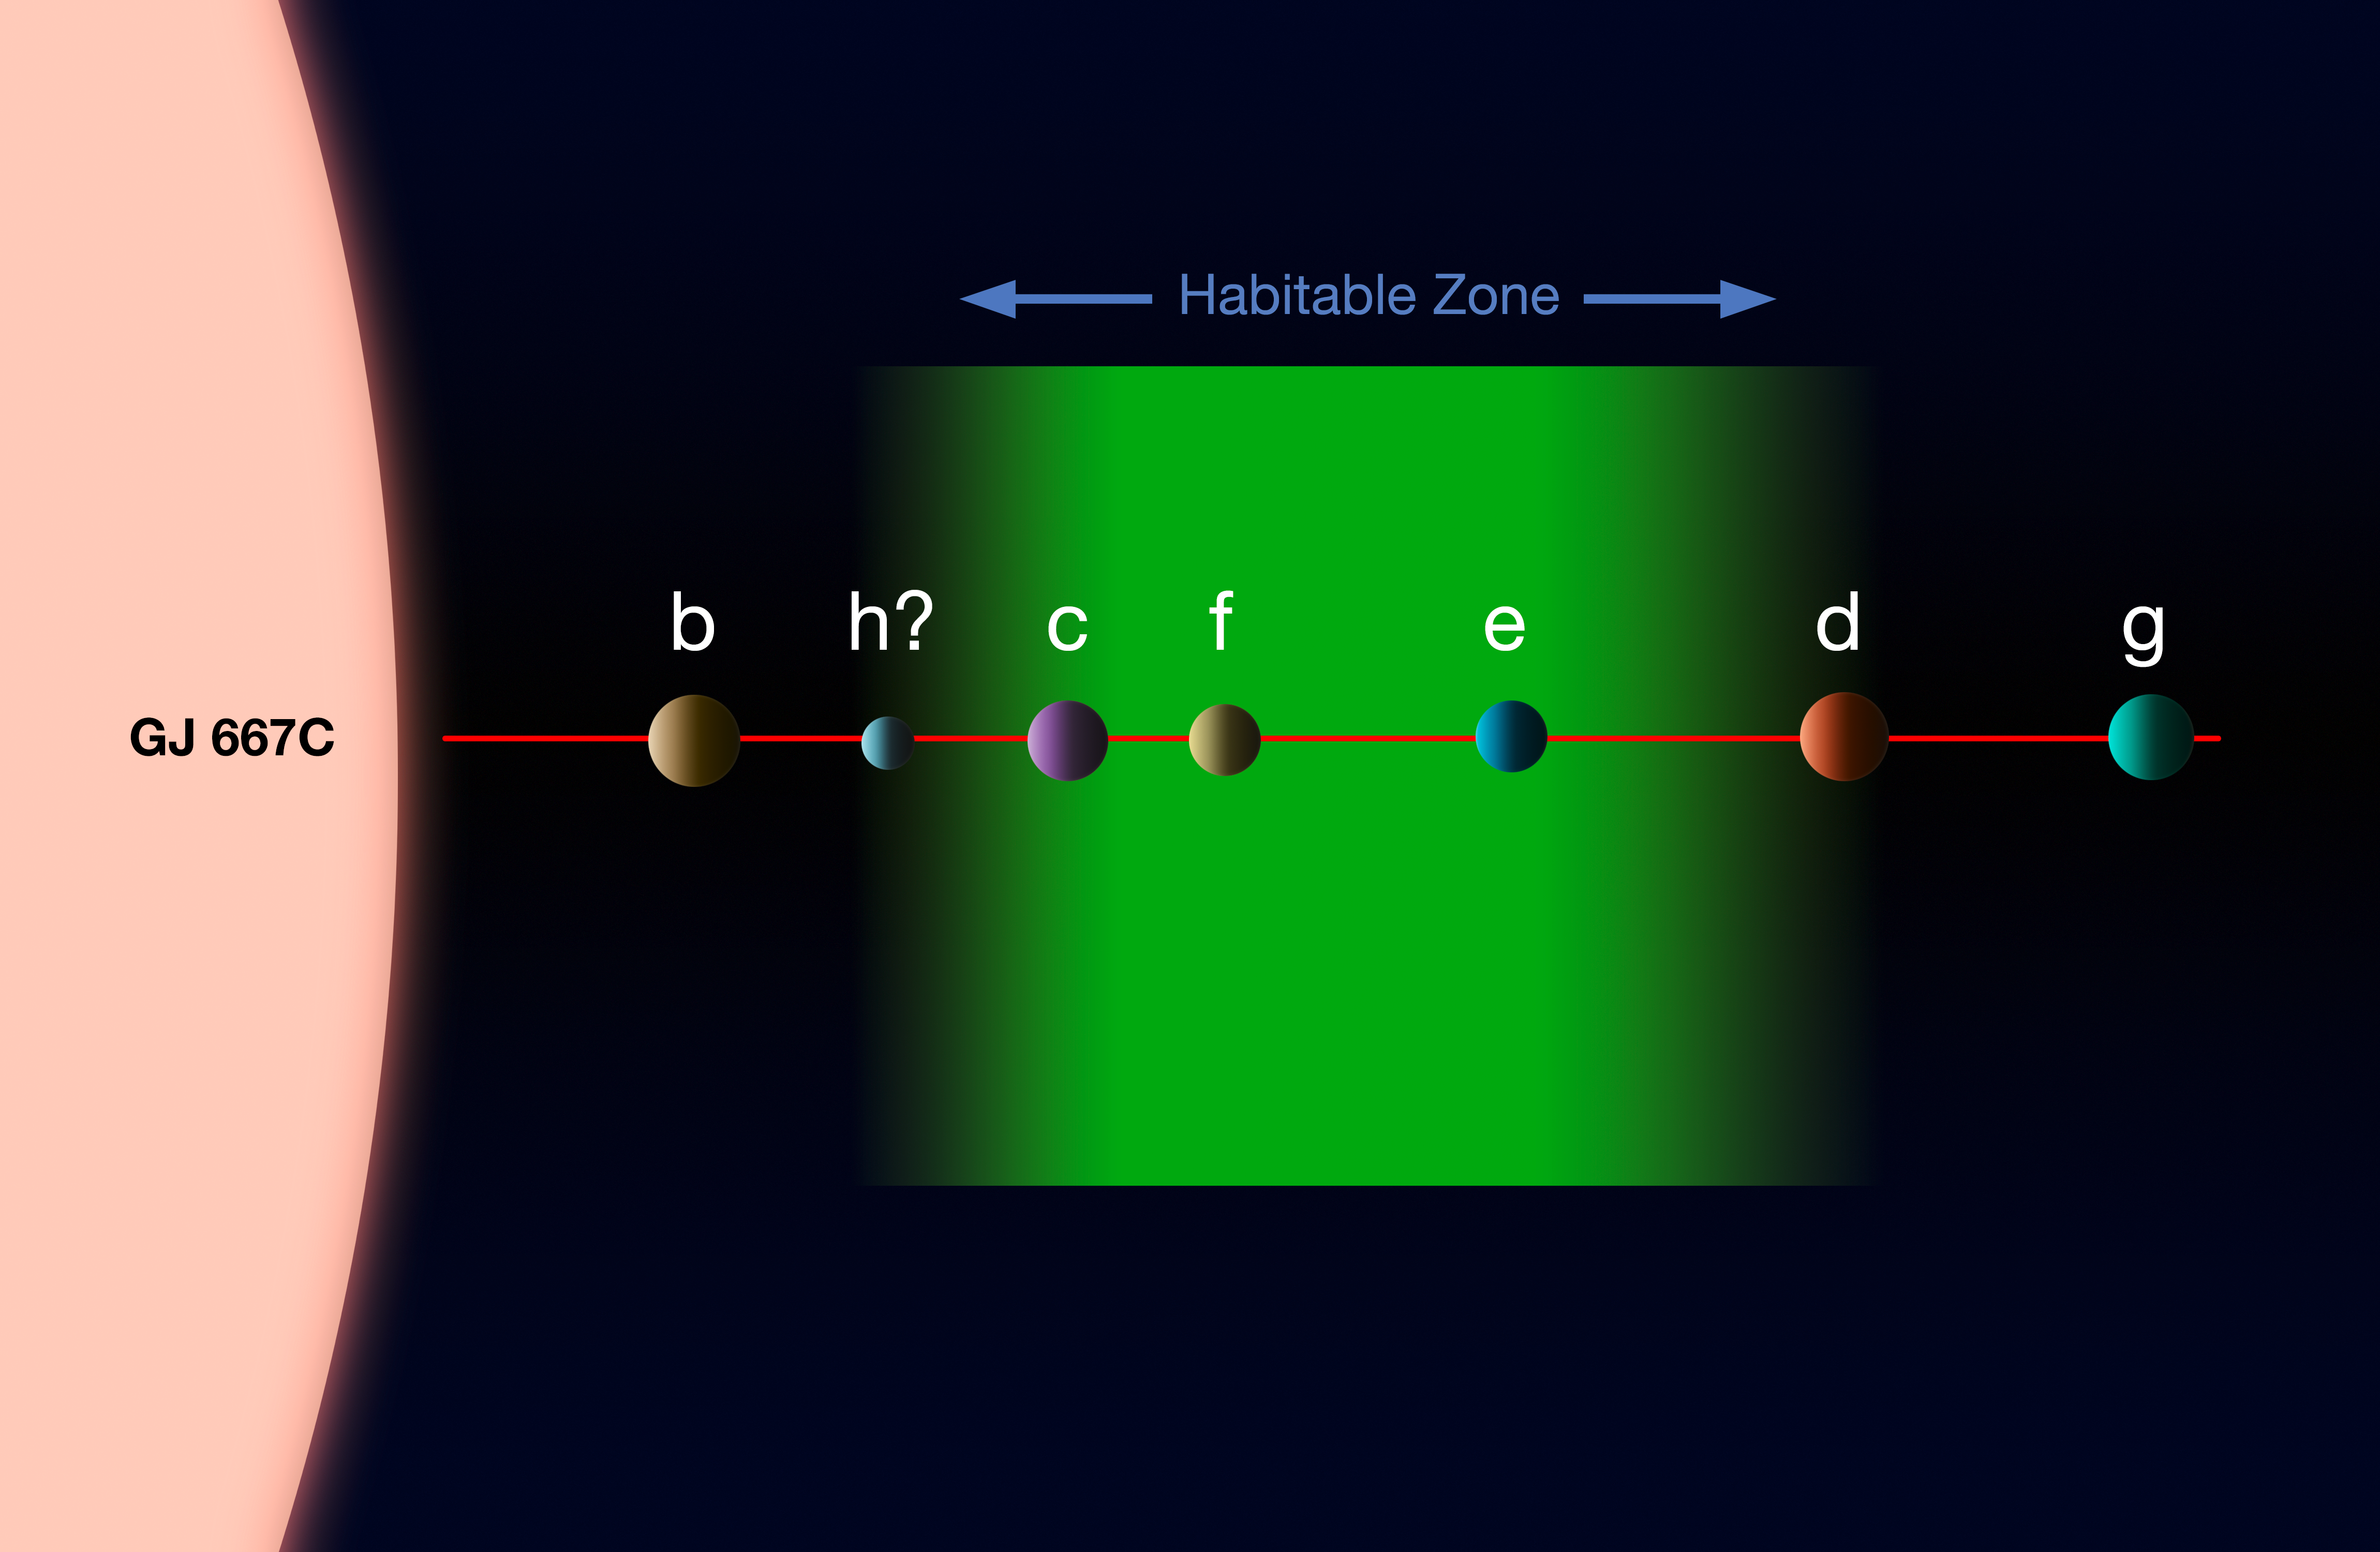

The planetary system around Gliese 667C

This diagram shows the system of planets around the star Gliese 667C. A record-breaking three planets in this system are super-Earths lying in the zone around the star where liquid water could exist, making them possible candidates for the presence of life. This is the first system found with a fully packed habitable zone.

The relative approximate sizes of the planets and the parent star are shown to scale, but not their relative separations.

Credit: ESO